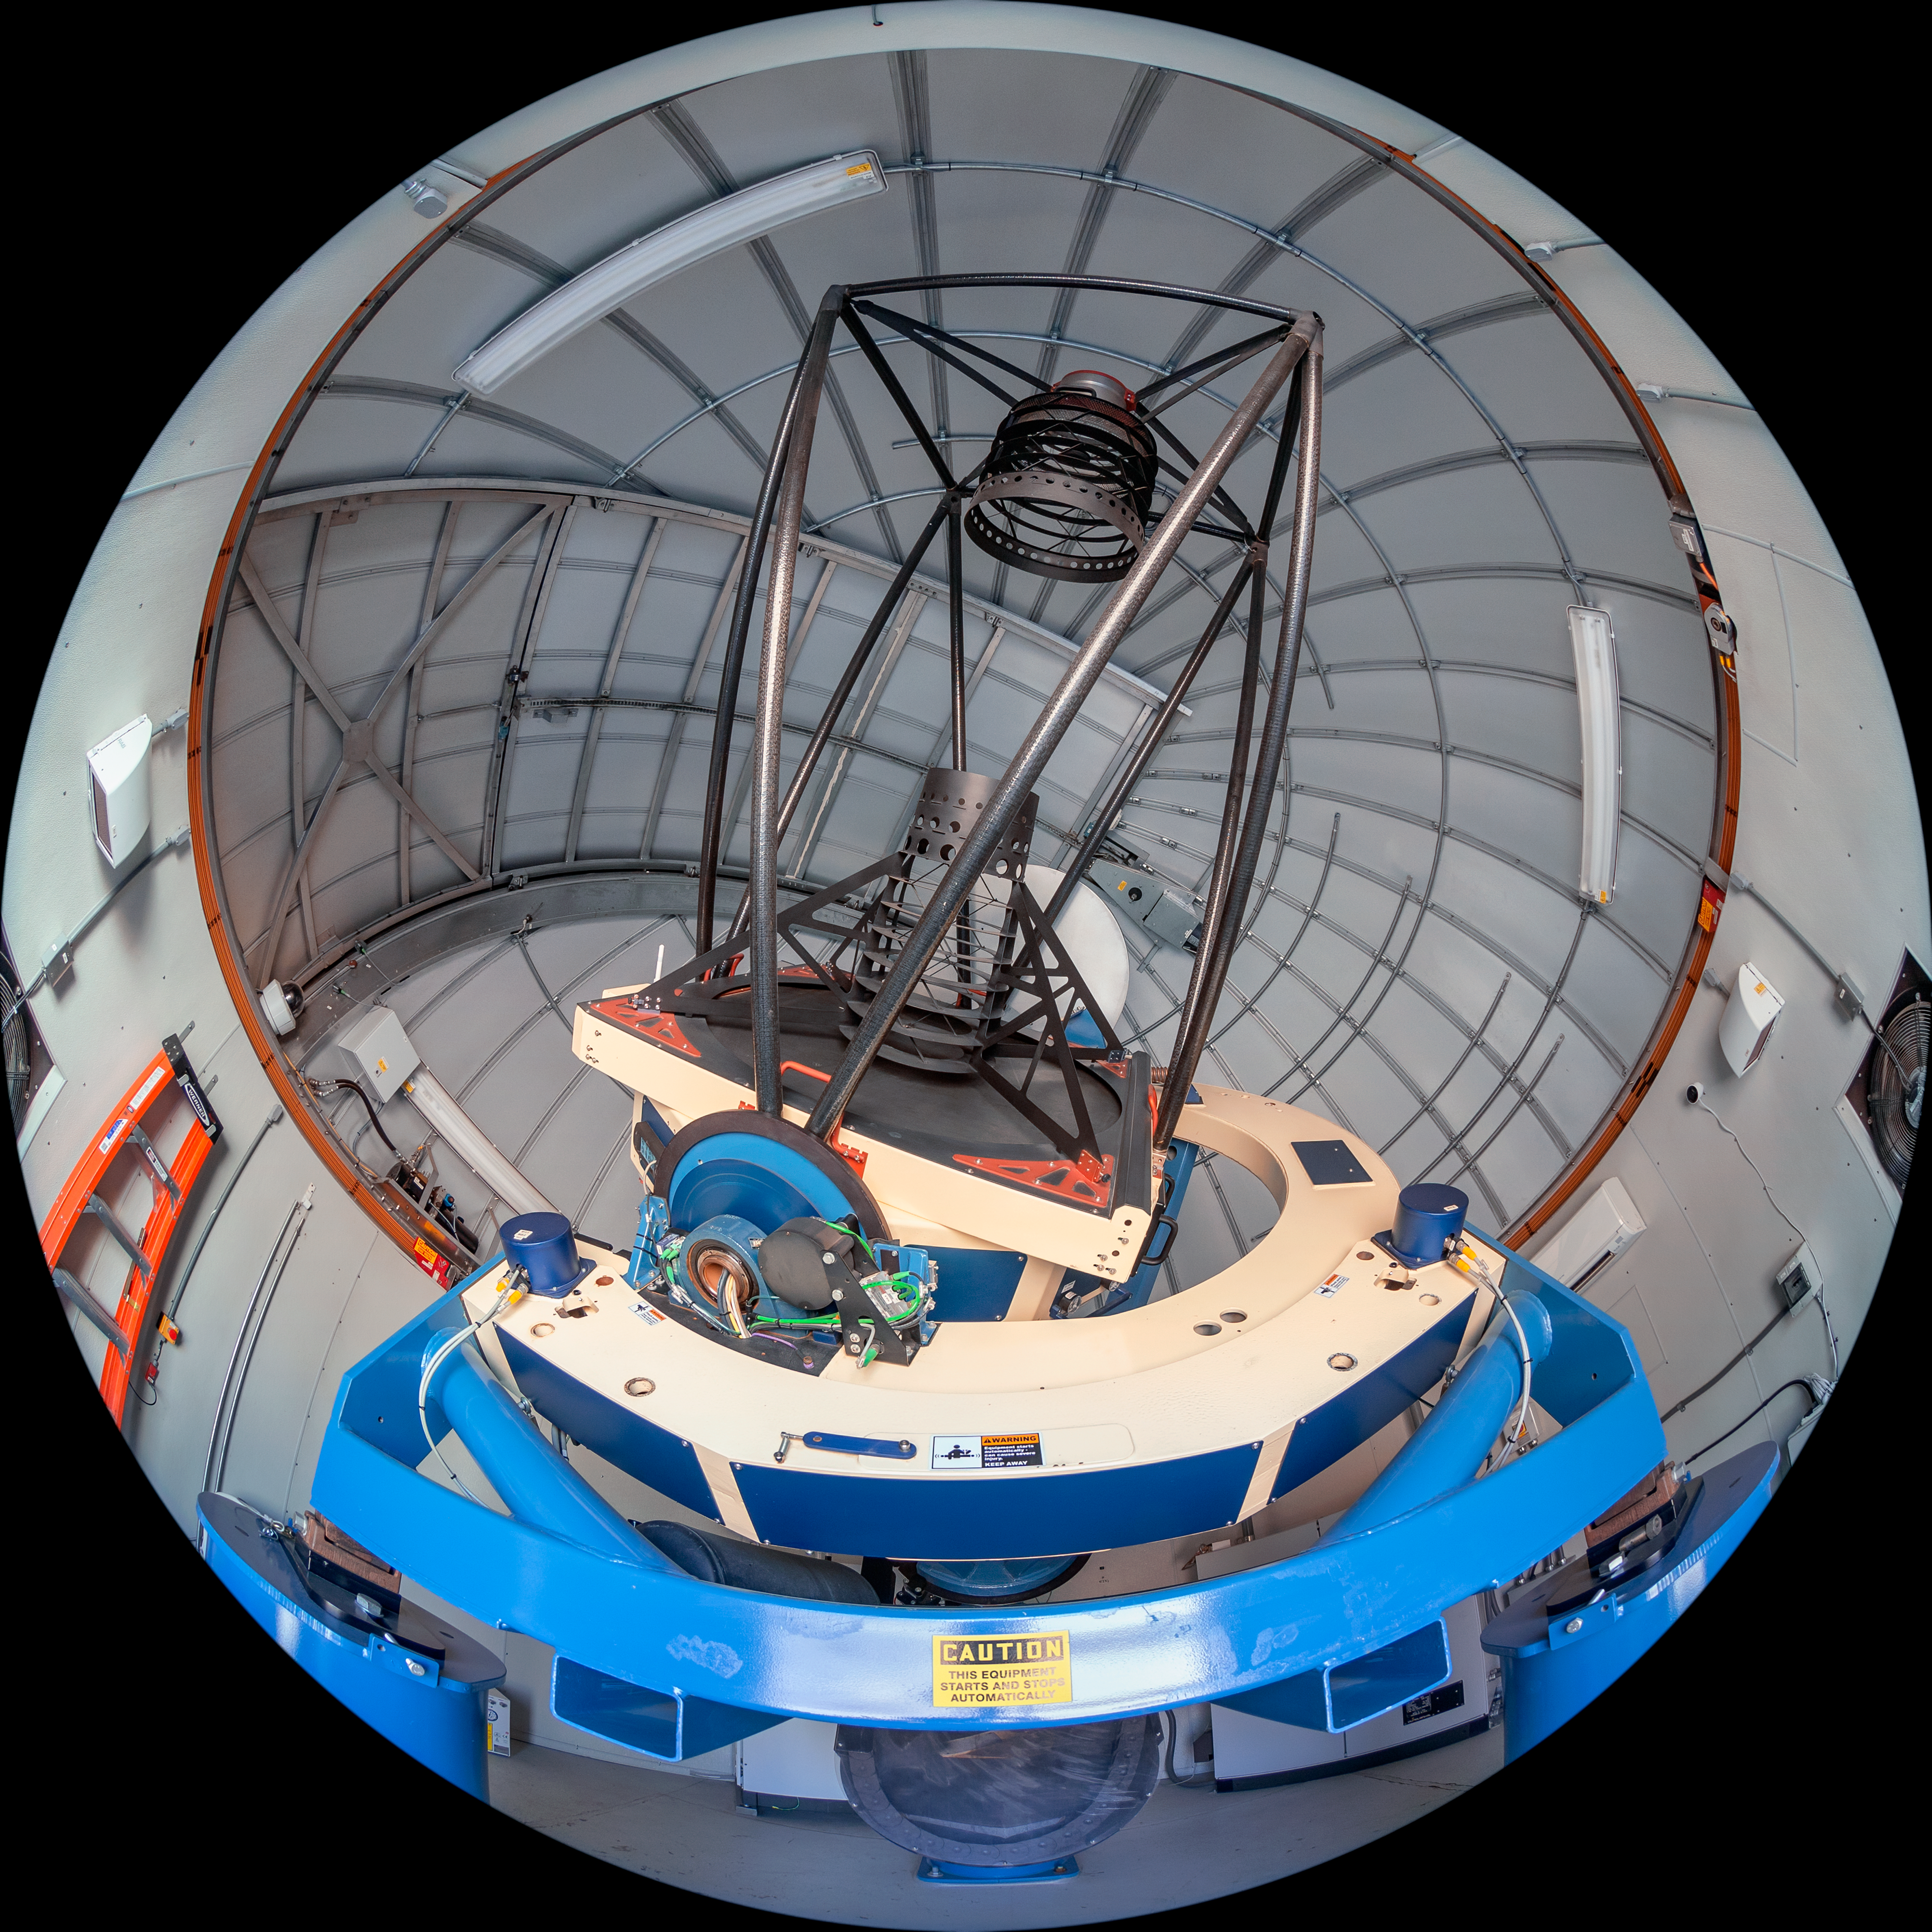

Las Cumbres Observatory 1-meter Telescope Interior

The interior of the Las Cumbres Observatory 1-meter Telescope, one part of the Las Cumbres Observatory worldwide network, located at Cerro Tololo Inter-American Observatory (CTIO), a Program of NSF NOIRLab, in Chile.

Credit: CTIO/NOIRLab/NSF/AURA/T. Matsopoulos